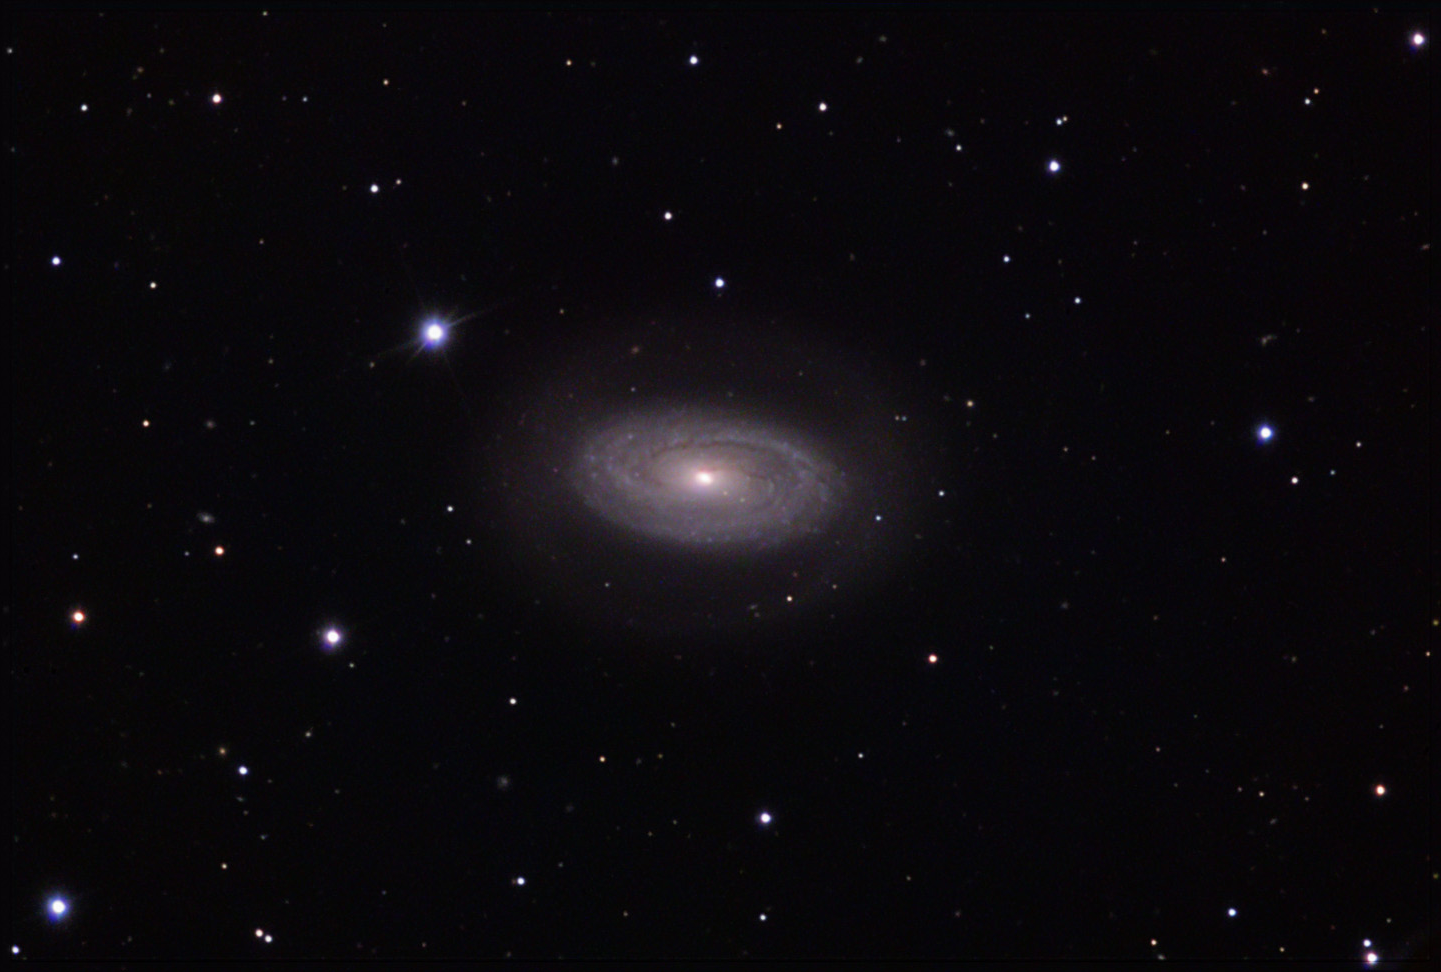

NGC 4941

This barred spiral galaxy is located about 64 million lightyears away in the constellation Virgo.

This image was taken as part of Advanced Observing Program (AOP) program at Kitt Peak Visitor Center during 2014.

Credit: KPNO/NOIRLab/NSF/AURA/George Seitz/Adam Block